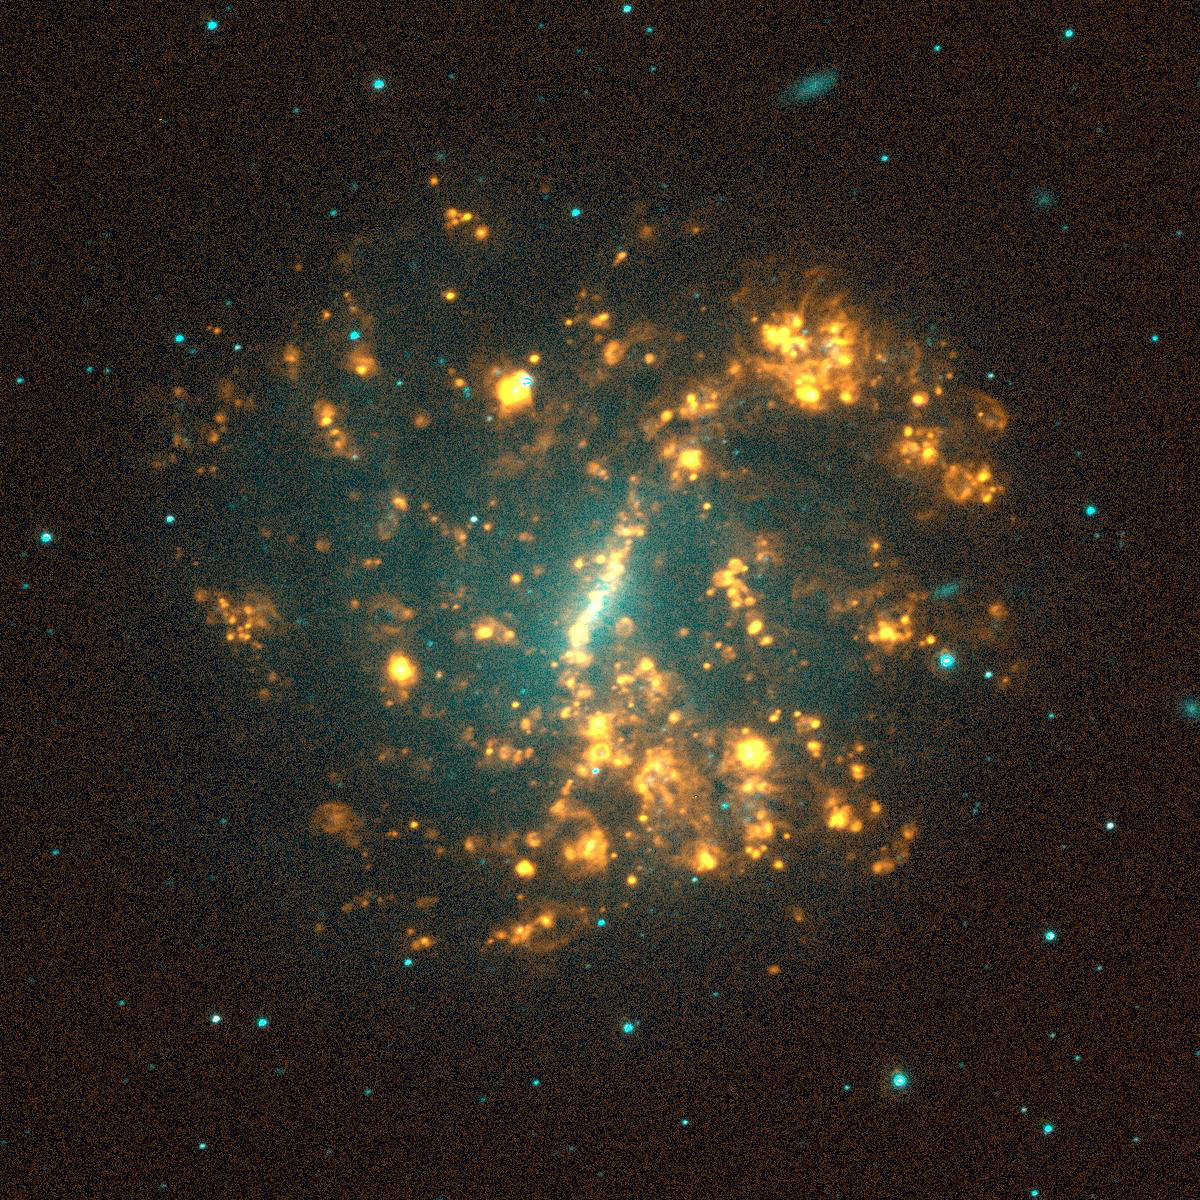

NGC 5068, SINGG Survey

Gas-rich galaxies display a wide range of structures and properties, but one thing they all seem to have are some newly formed stars. Images from the Survey for Ionization in Neutral Gas Galaxies (SINGG), an NOAO Survey Program (obtained with the CTIO 1.5m telescope), are designed to highlight areas of star formation in gas rich galaxies. This image shows the spiral galaxy NGC5068. The disks of these classic galaxies (what one usually thinks of when hearing the word), form when the gas in the system collapses. IN many cases, a strong spiral pattern is caused by a density wave in the disk which enhances star formation along the arms resulting in a grand design spiral. In other cases, such as with this galaxy, the star formation is more random resulting in a spiral galaxy with bold flocculent HII regions. Gerhardt Meurer of The Johns Hopkins University, Baltimore, MD, is the principal investigator for SINGG. For more information, see: http://sungg.pha.jhu.edu/

Credit: The SINGG Survey Team and NOIRLab/NSF/AURA